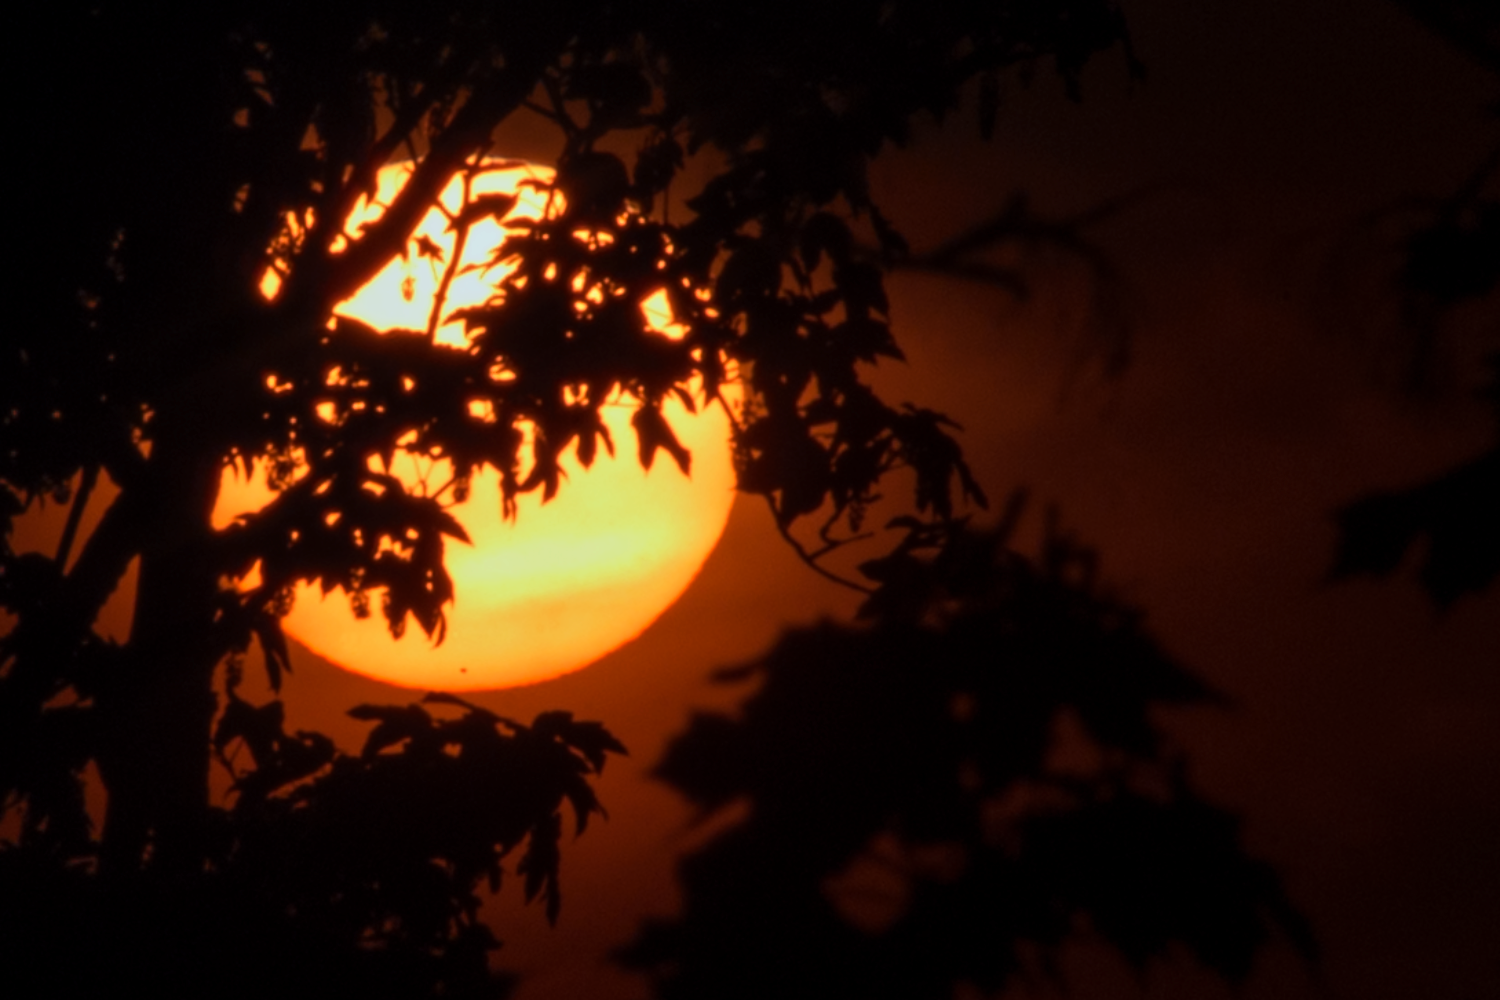

Mercury's transit at Garching

The ESO Photo Ambassador Petr Horálek captured this image on 9 May 2016, the Mercury's transit day. The little black dot visible in the lower part of the orange Sun disc is indeed the planet while orbiting between the Earth and the Sun. This stunning picture was taken in the surroundings of ESO's Headquarters, located at Garching, near Munich, in Germany.

Credit: ESO/P. Horálek